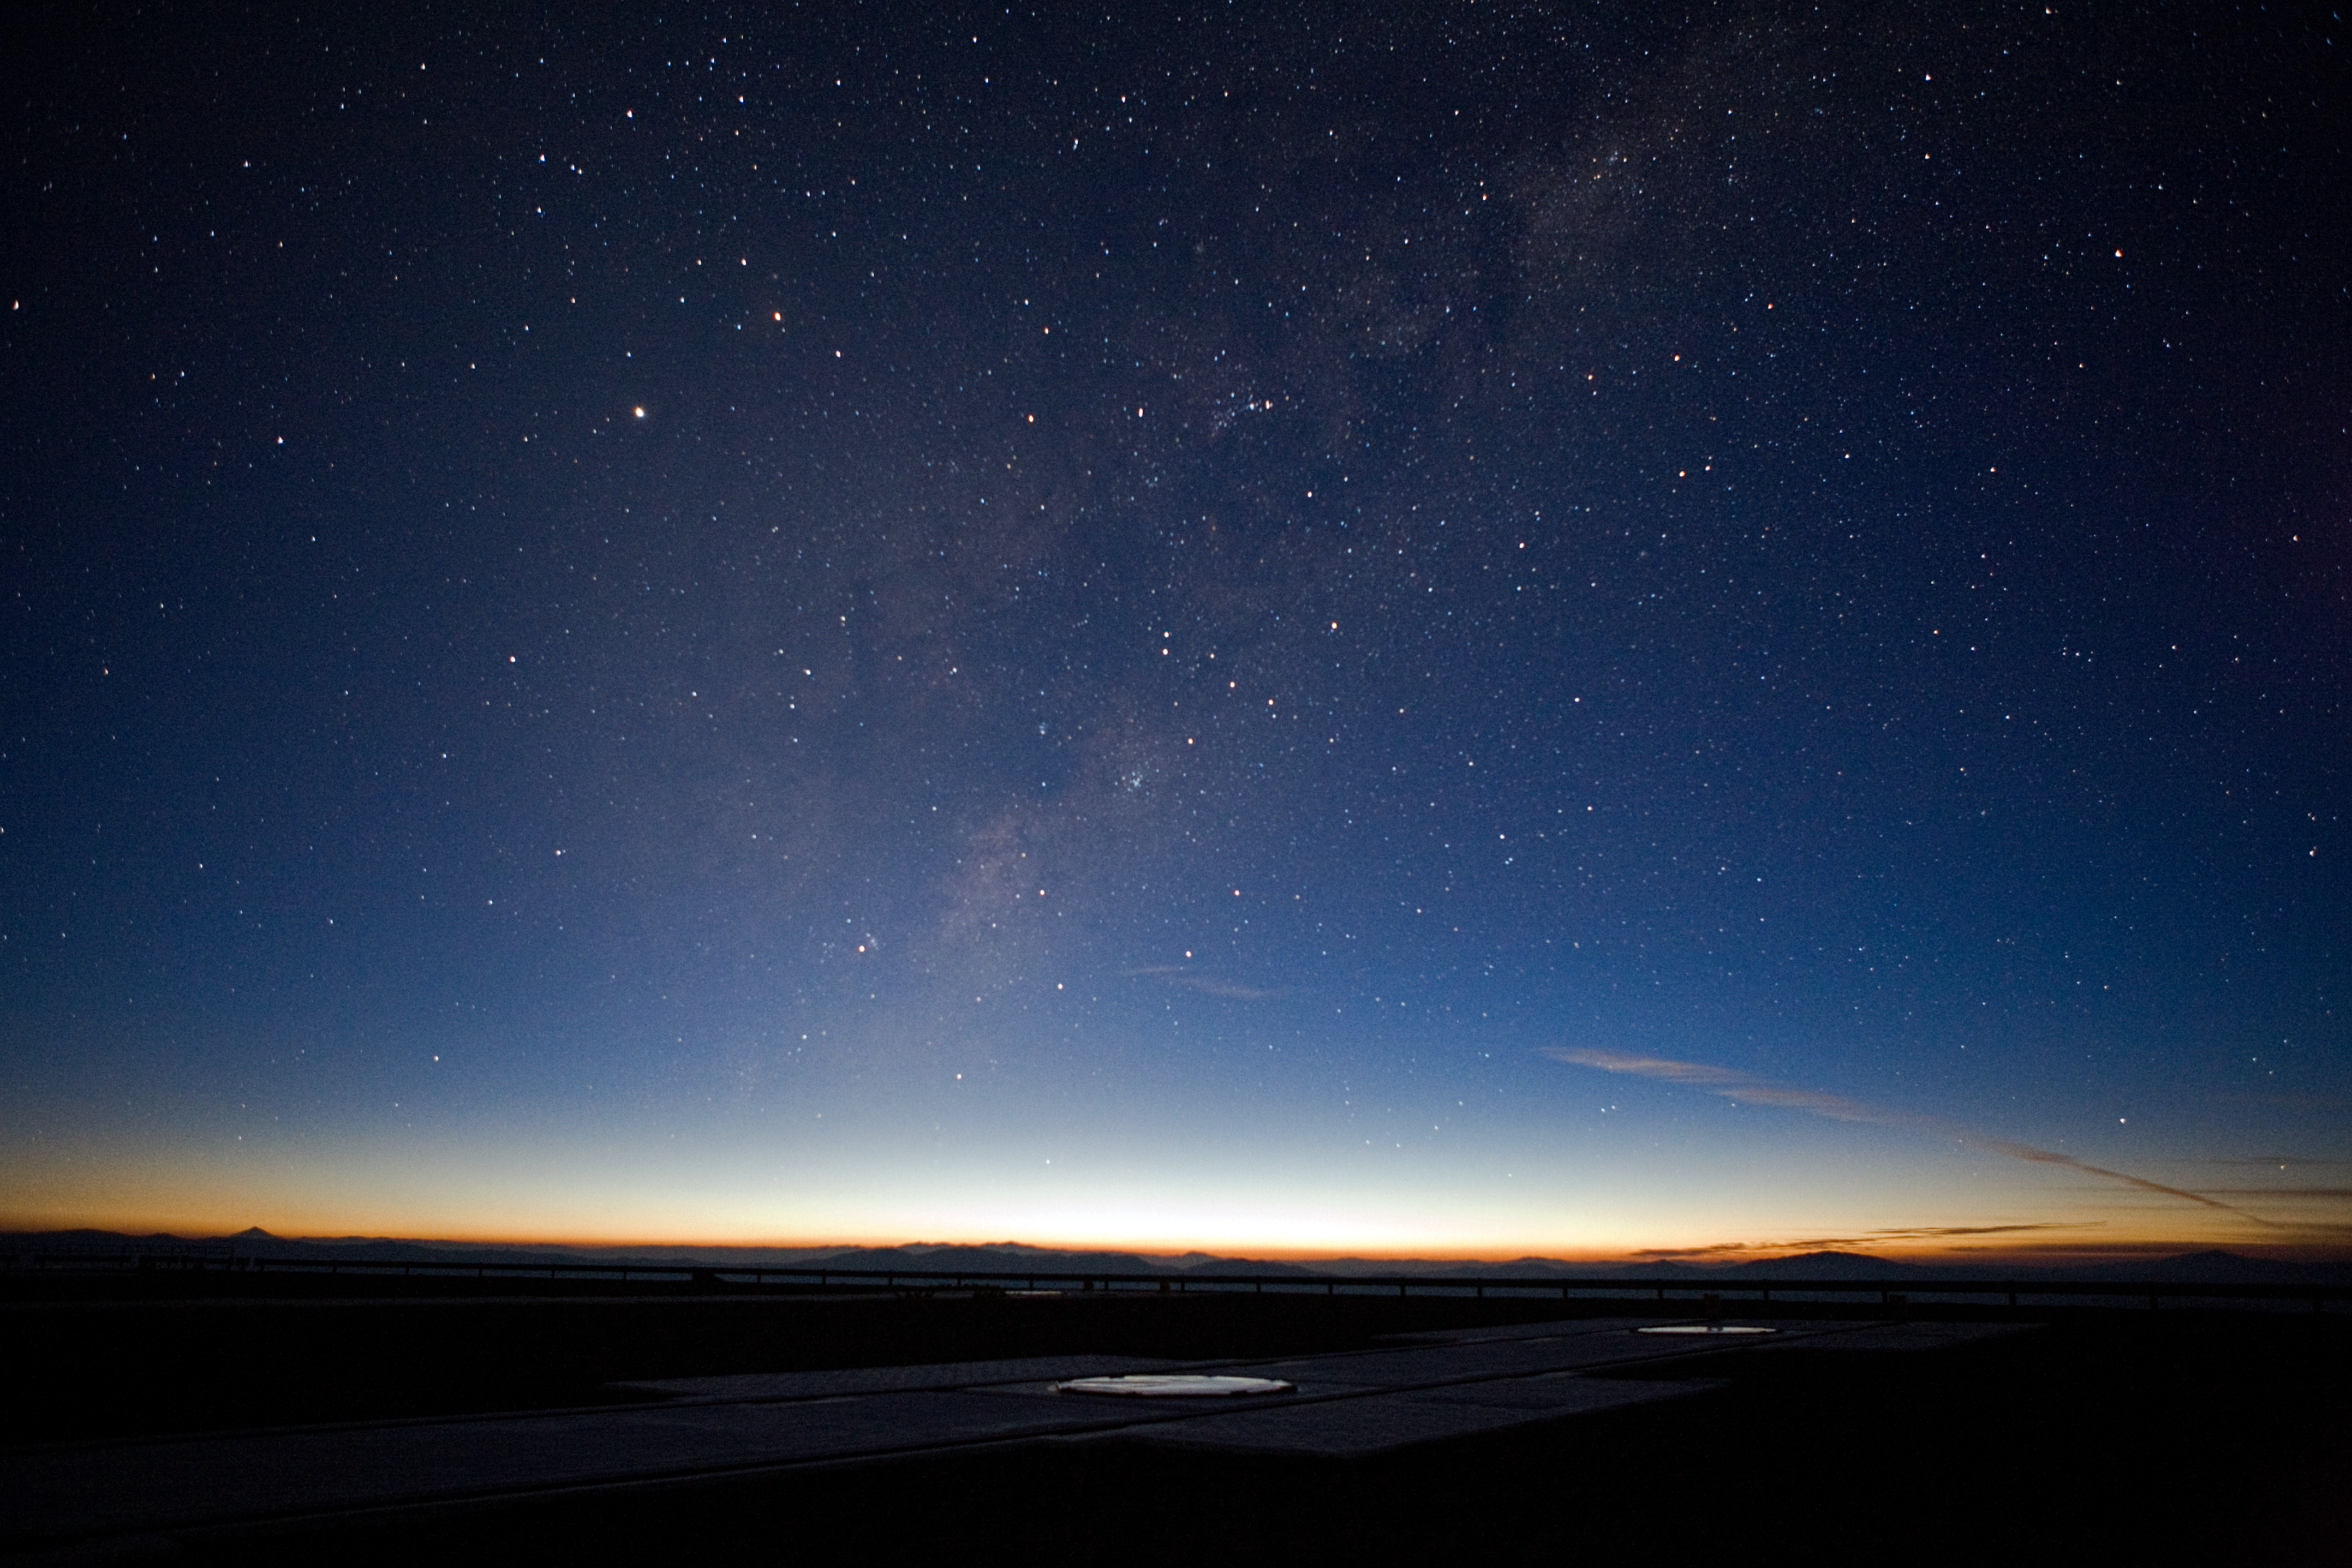

Sunrise at the VLT platform

The Sun is about to rise at ESO's Paranal Observatory. The clearness of the atmosphere can be appreciated in the picture, not only from the bright colours, but also because stars and the Milky Way itself are well distinguishable although they are still very low on the horizon, in spite of the twilight. On the left, the conic shape of the 6739 metre high Llullaillaco volcano can be seen. The Very Large Telescope (VLT) consists of four 8.2-metre Unit Telescopes (UTs) and four 1.8-metre movable Auxiliary Telescopes (ATs). The position of the ATs can be changed across the VLT platform between 30 different stations, two of them are visible in this picture.

Credit: ESO